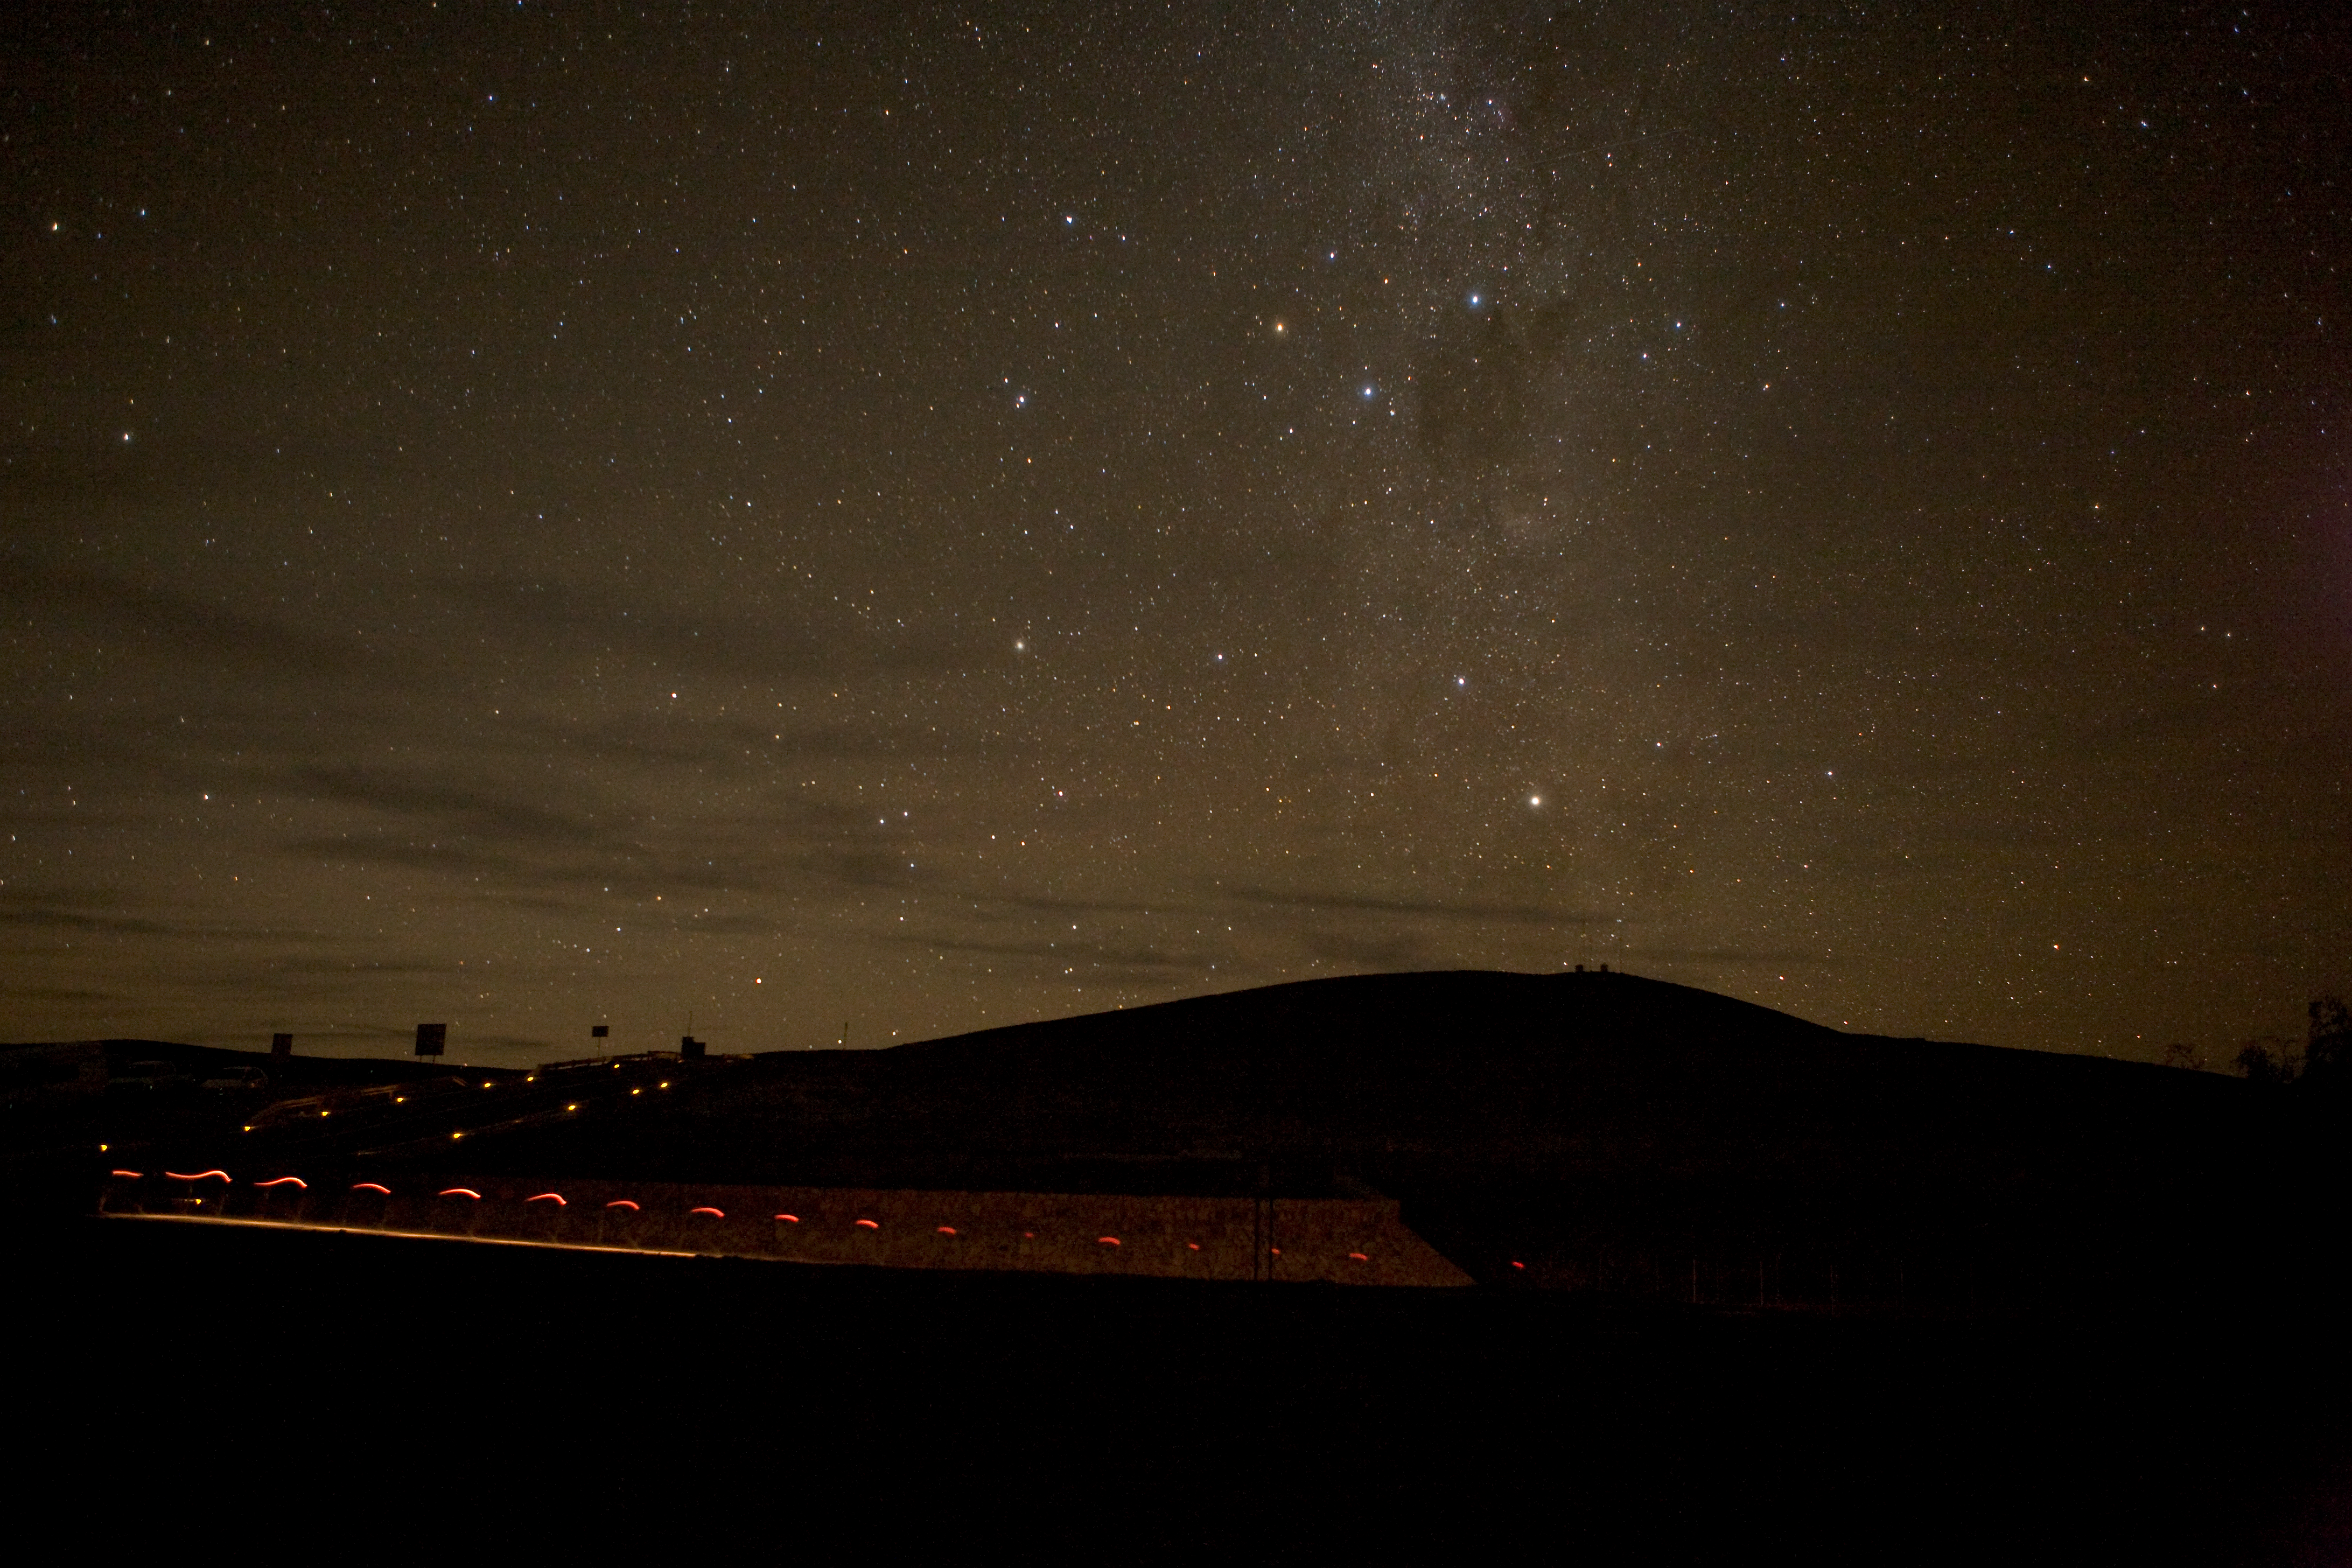

Milky Way over Paranal

Paranal Residencia, Milky Way and someone walking in with a flashlight.

Credit: ESO/H.H.Heyer